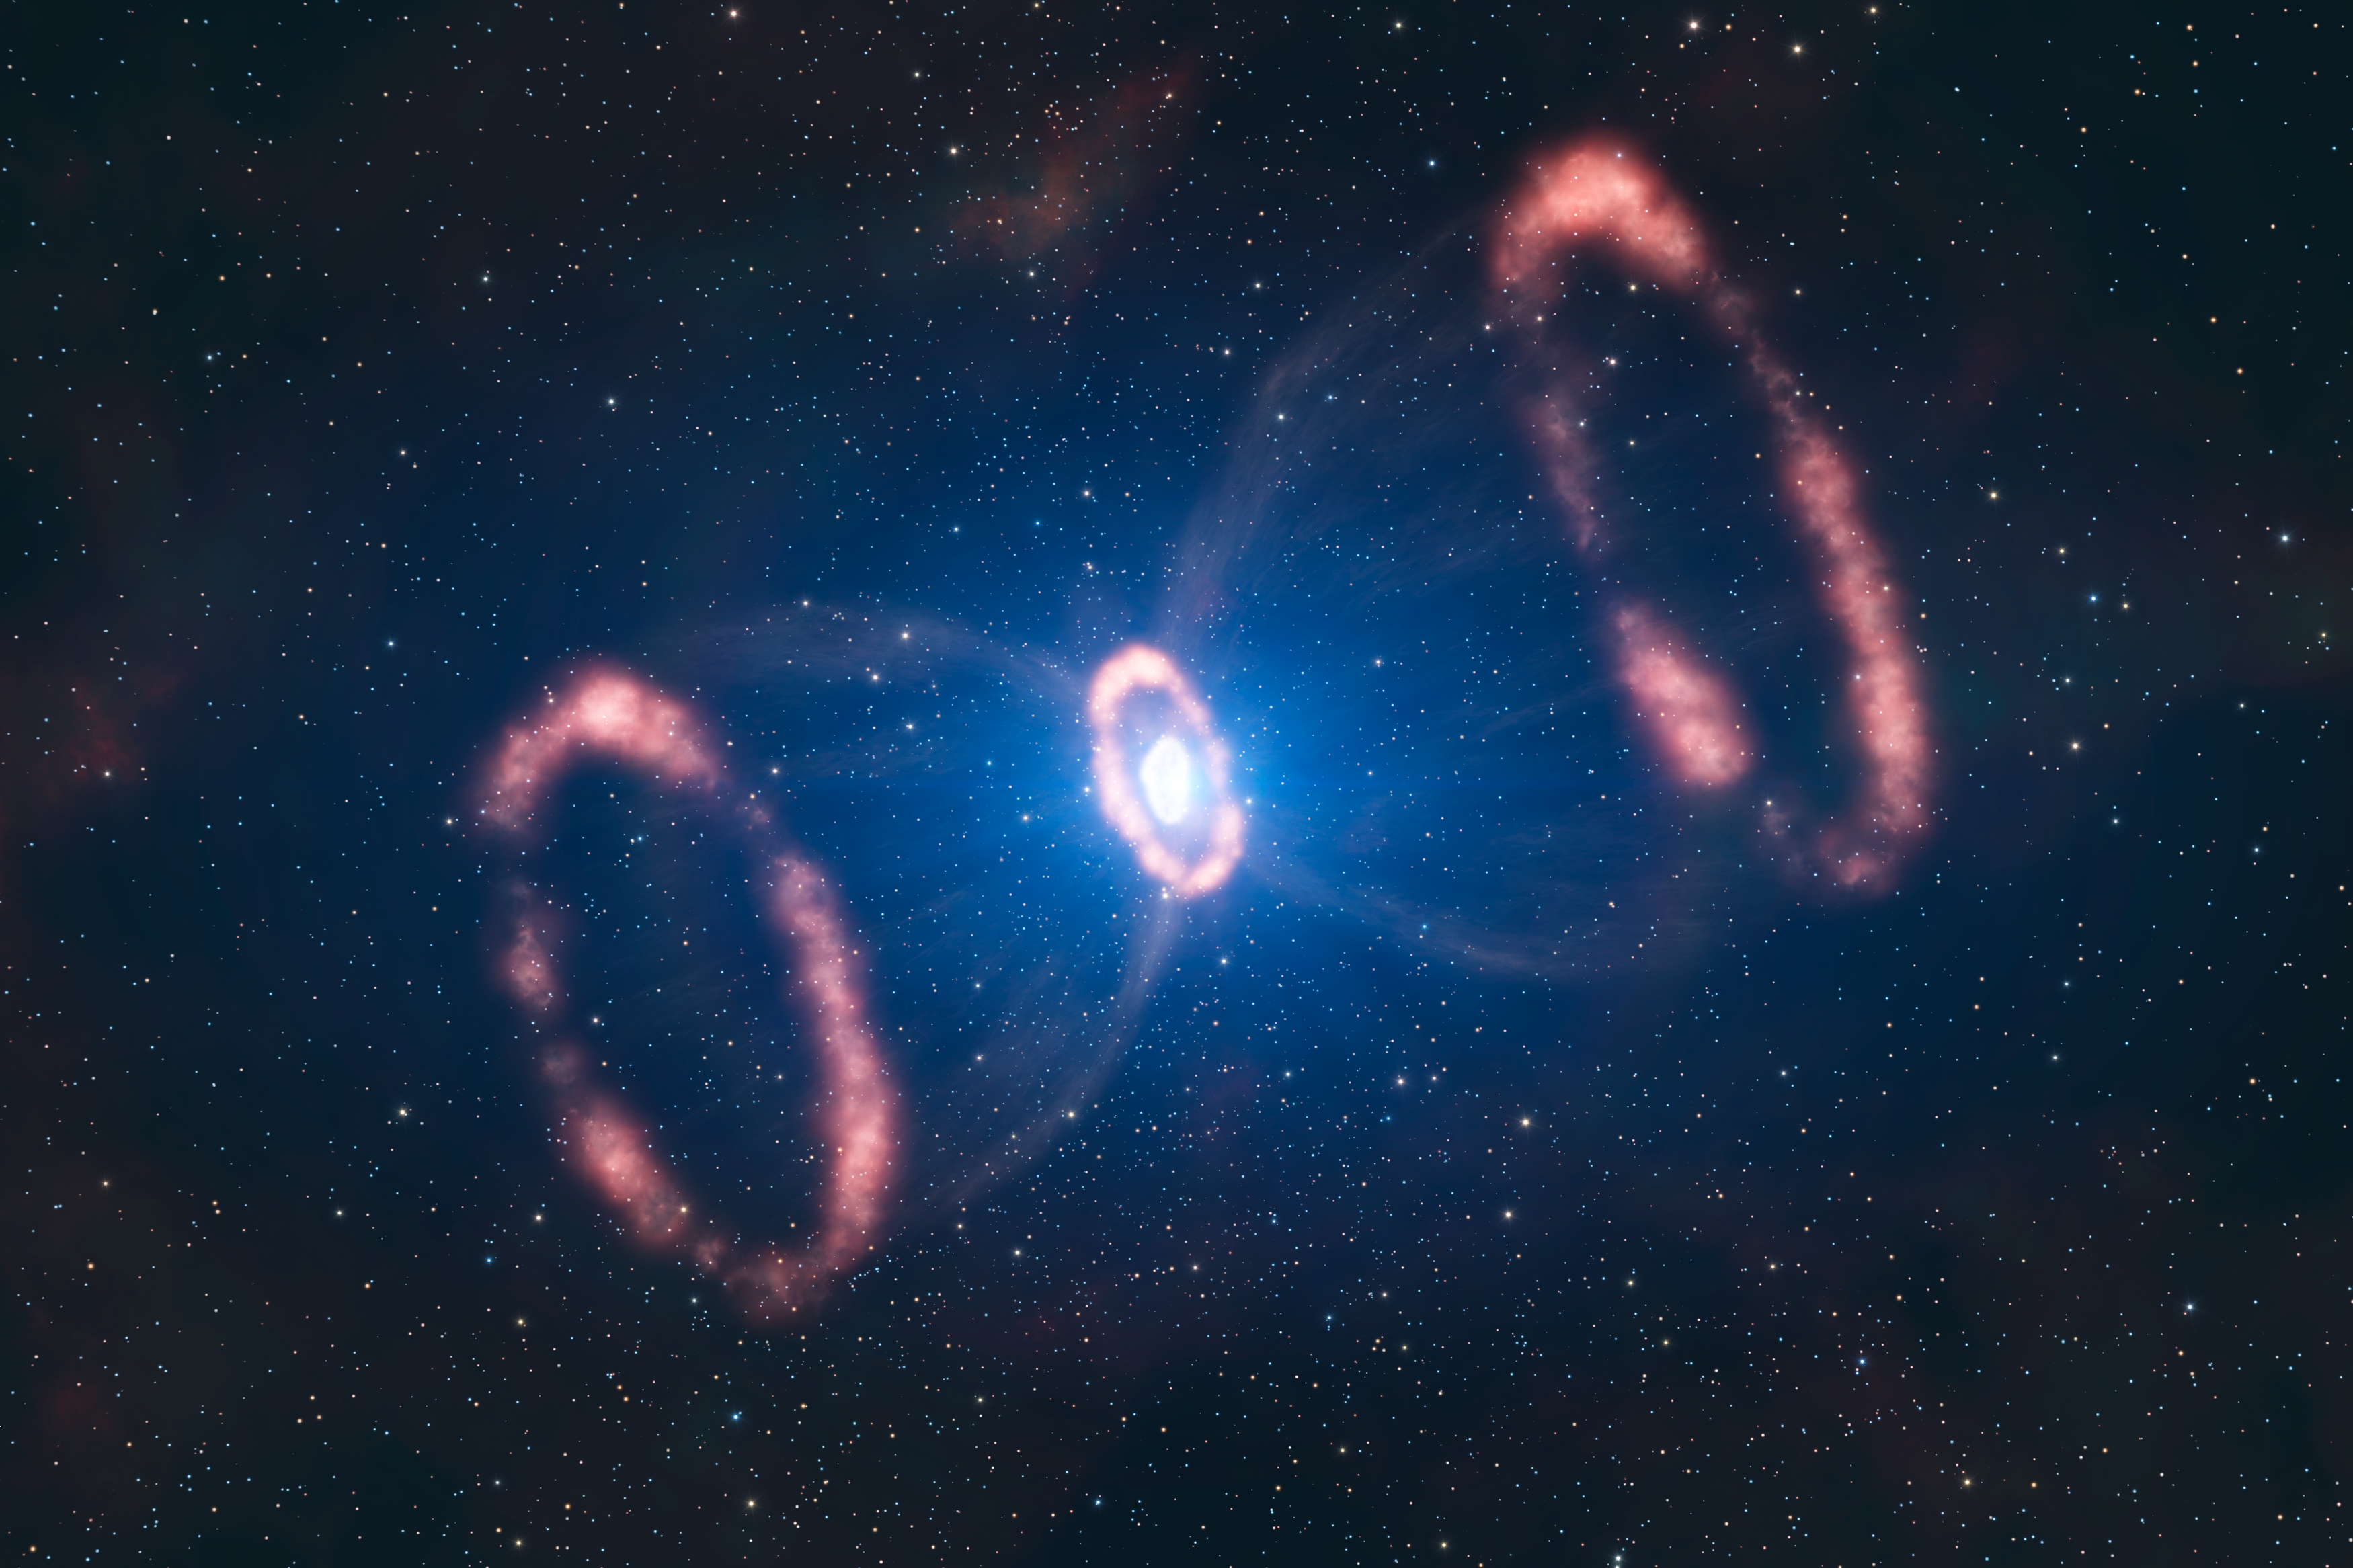

The material around SN 1987A (artist’s impression)

This artist’s impression of the material around a recently exploded star, known as Supernova 1987A (or SN 1987A), is based on observations which have for the first time revealed a three dimensional view of the distribution of the expelled material. The observations were made by astronomers using ESO’s Very Large Telescope. The original blast was not only powerful, according to the new results. It was also more concentrated in one particular direction. This is a strong indication that the supernova must have been very turbulent, supporting the most recent computer models. This image shows the different elements present in SN 1987A: two outer rings, one inner ring and the deformed, innermost expelled material.

Just how a supernova explodes is not very well understood, but the way the star exploded is imprinted on this inner material. The astronomers could deduce that this material was not ejected symmetrically in all directions, but rather seems to have had a preferred direction. Besides, this direction is different to what was expected from the position of the rings.

Credit: ESO/L. Calçada